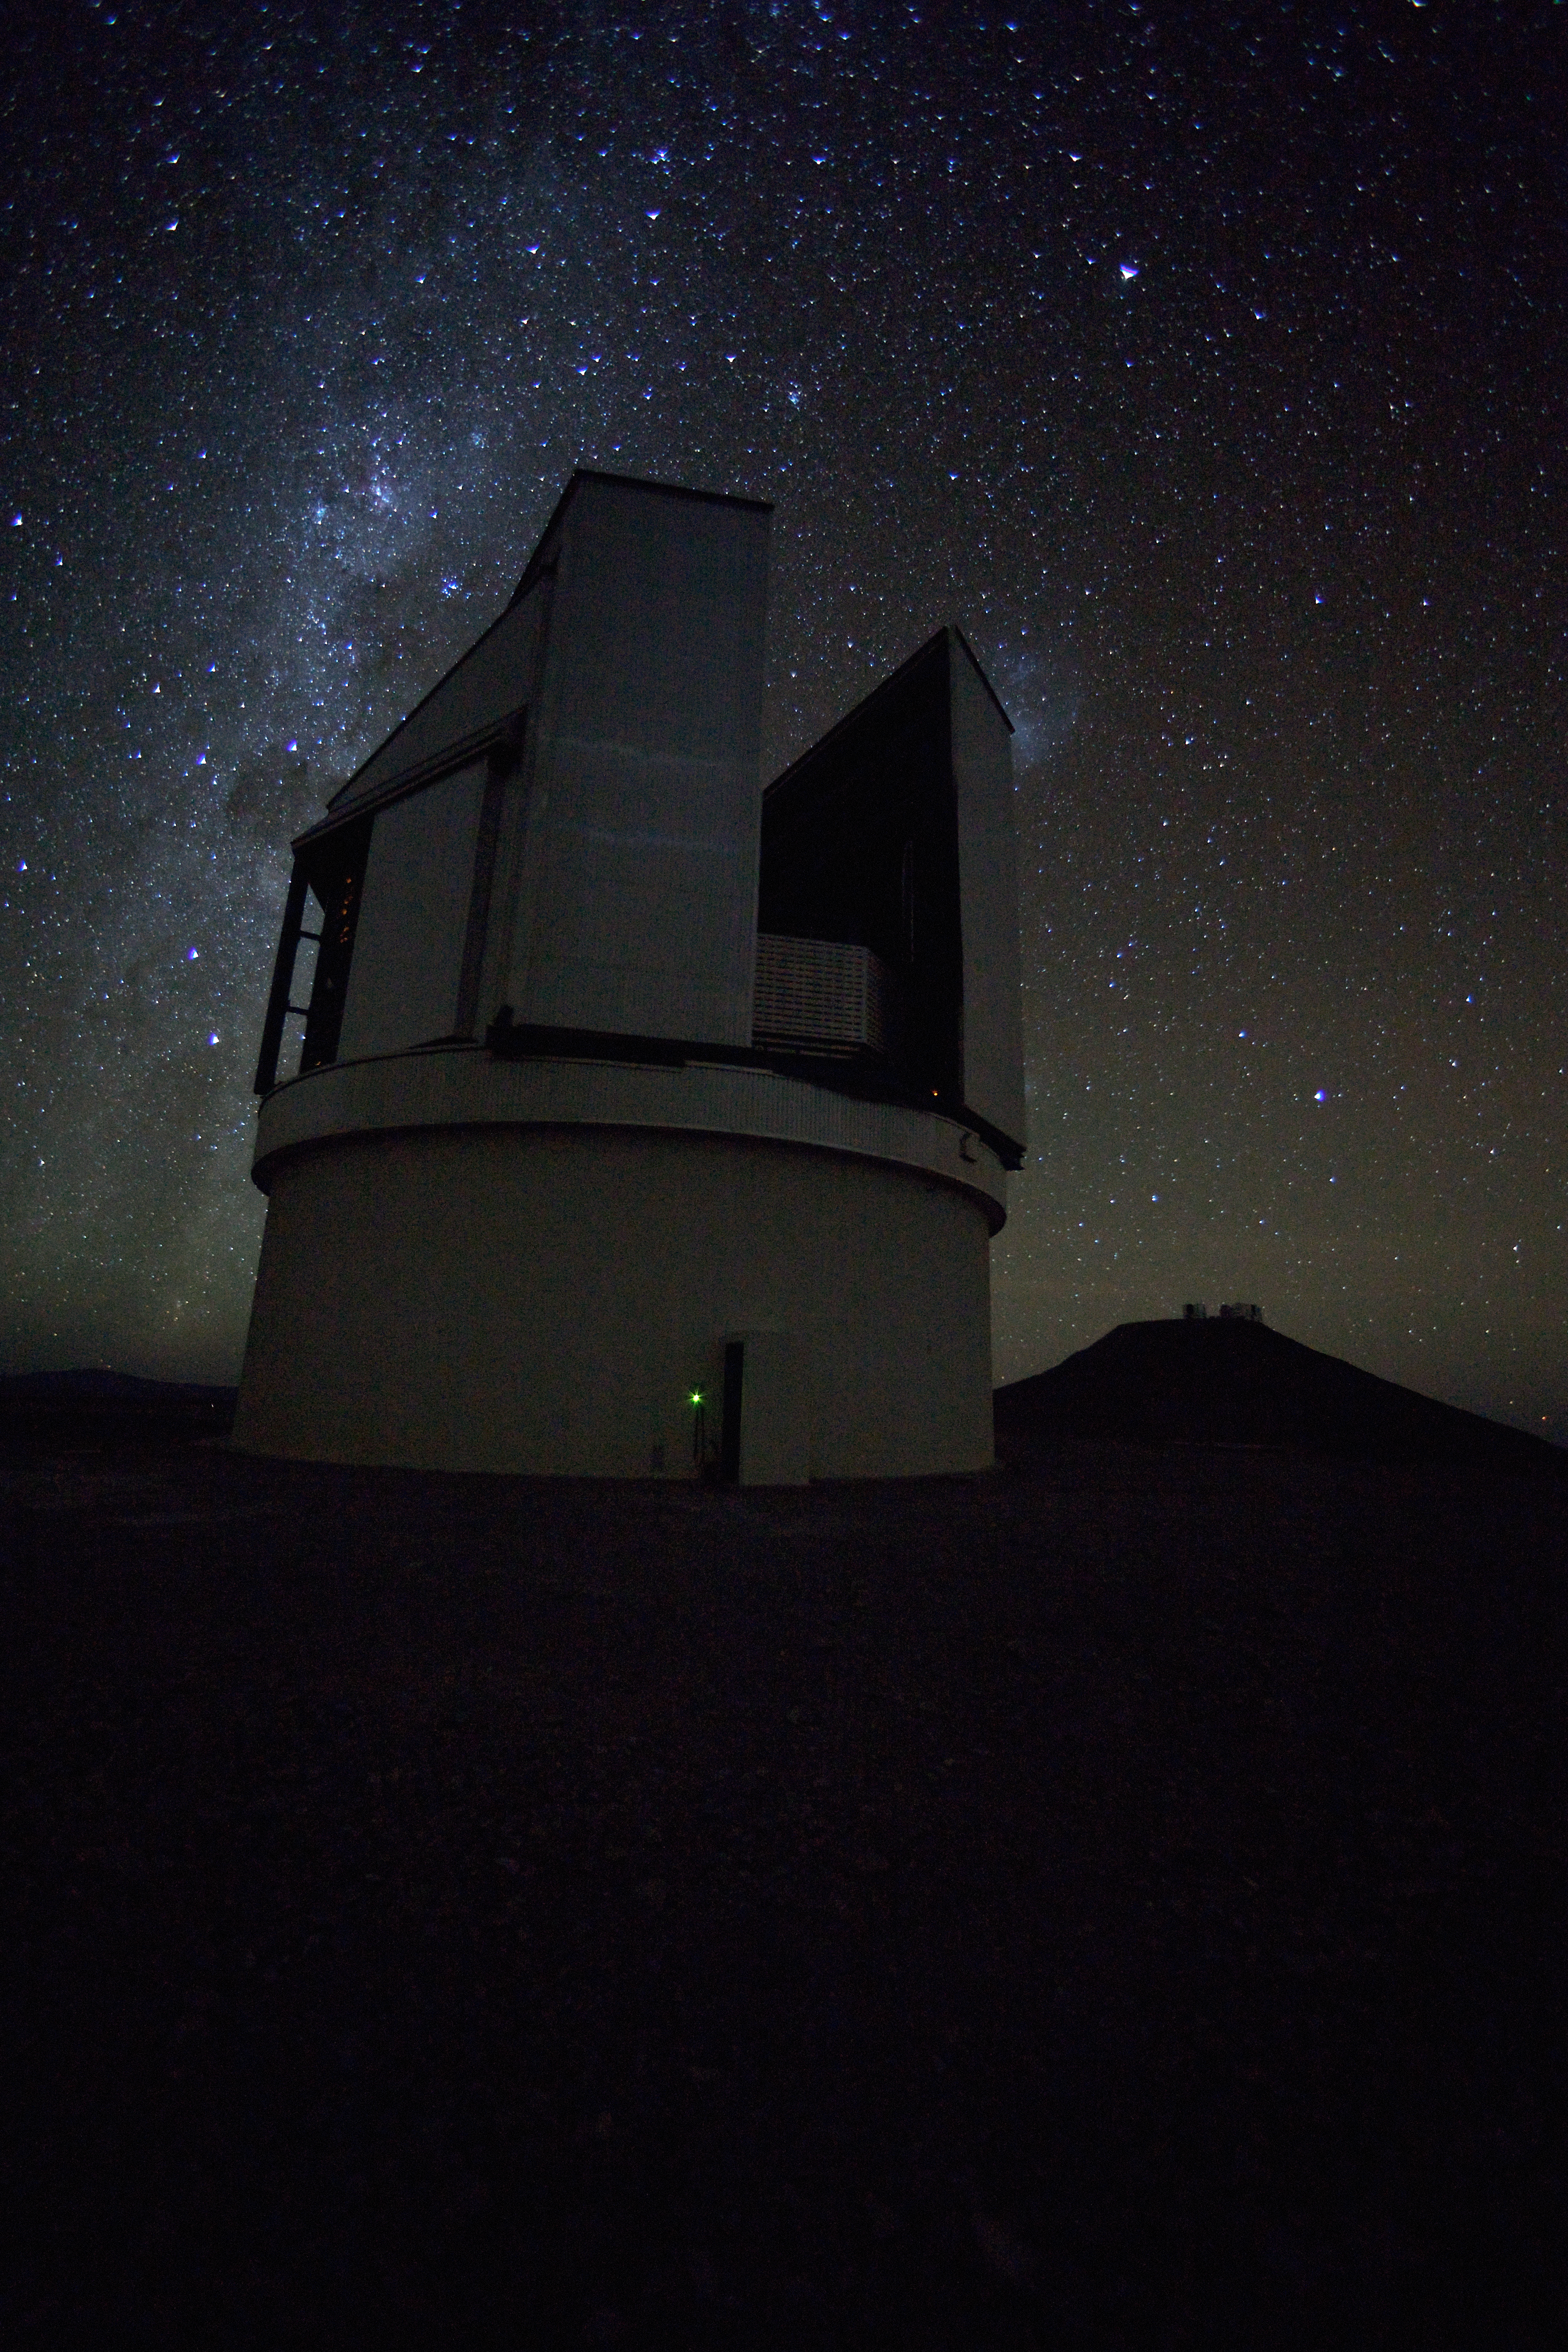

VISTA

The dome of the VISTA telescope at Paranal Observatory. This image was obtained in March 2009.

Credit: ESO